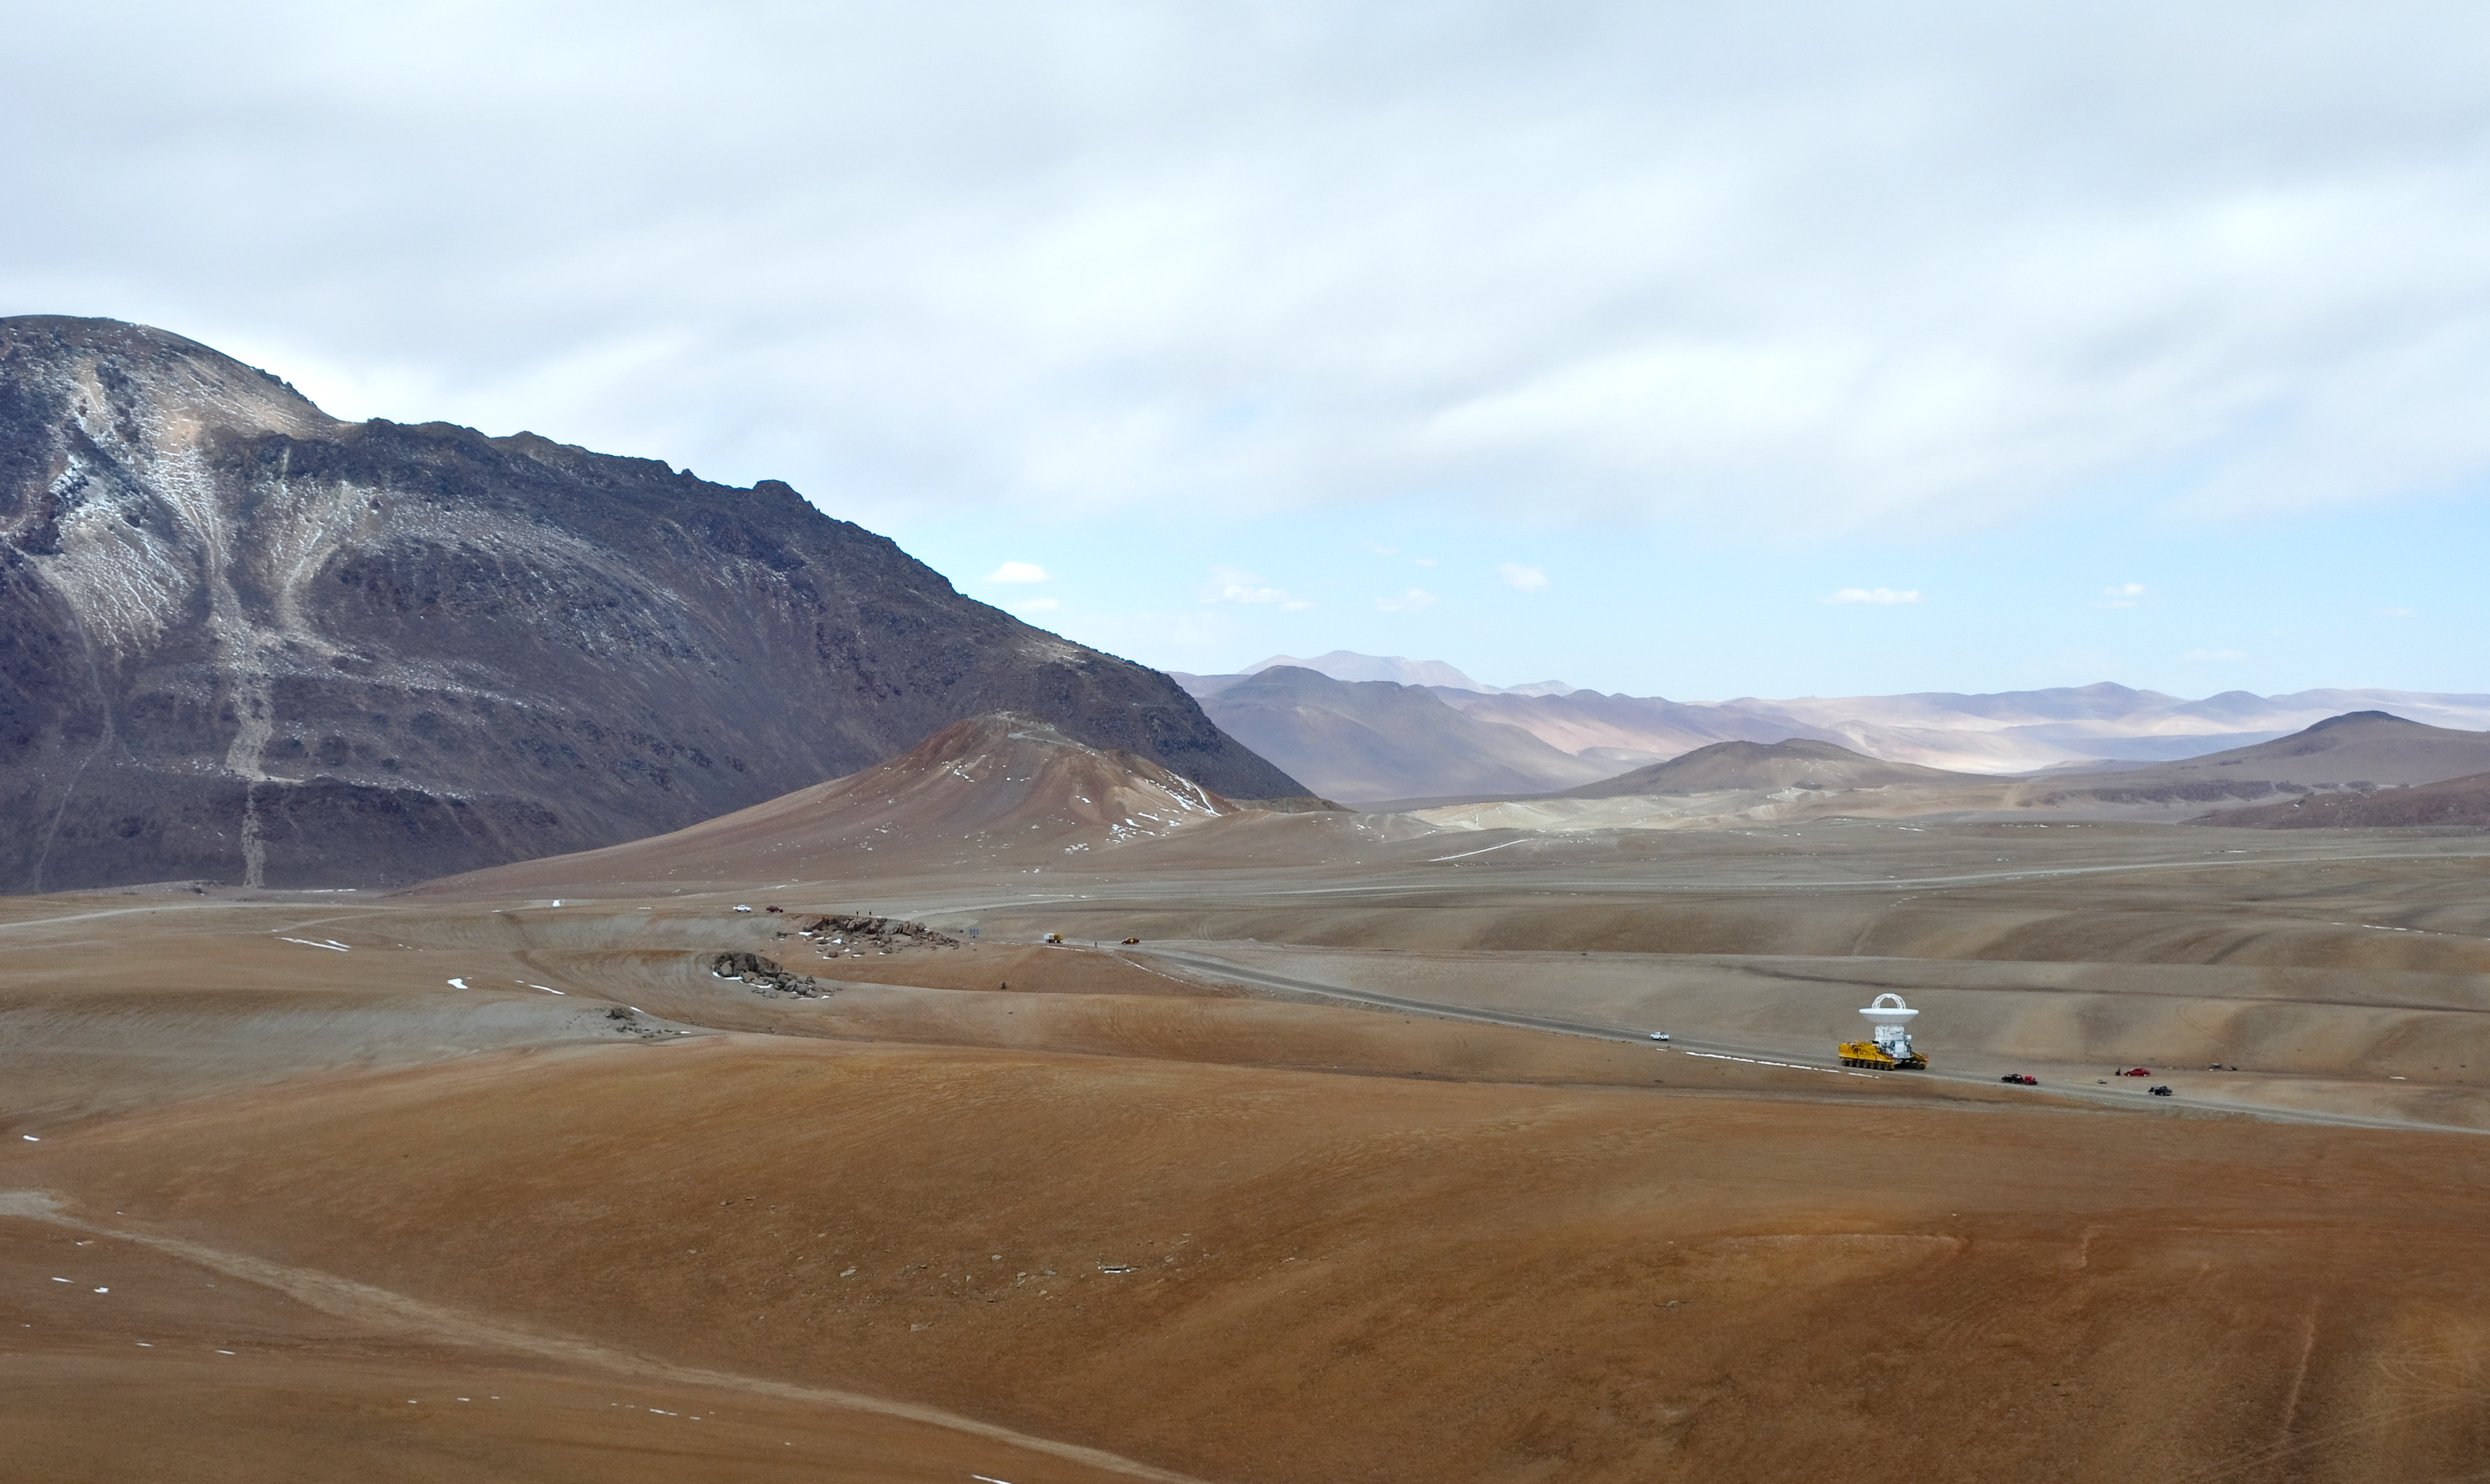

An ALMA antenna en route to the plateau of Chajnantor for the first time

An ALMA antenna en route from the Operations Support Facility to the plateau of Chajnantor for the first time. The ALMA transporter vehicle carefully carries the state-of-the-art antenna, with a diameter of 12 metres and a weight of about 100 tons, on the 28 km journey to the Array Operations Site, which is at an altitude of 5000 m. The antenna is designed to withstand the harsh conditions at the high site, where the extremely dry and rarefied air is ideal for ALMA’s observations of the universe at millimetre- and submillimetre-wavelengths.

Credit: ALMA (ESO/NAOJ/NRAO)